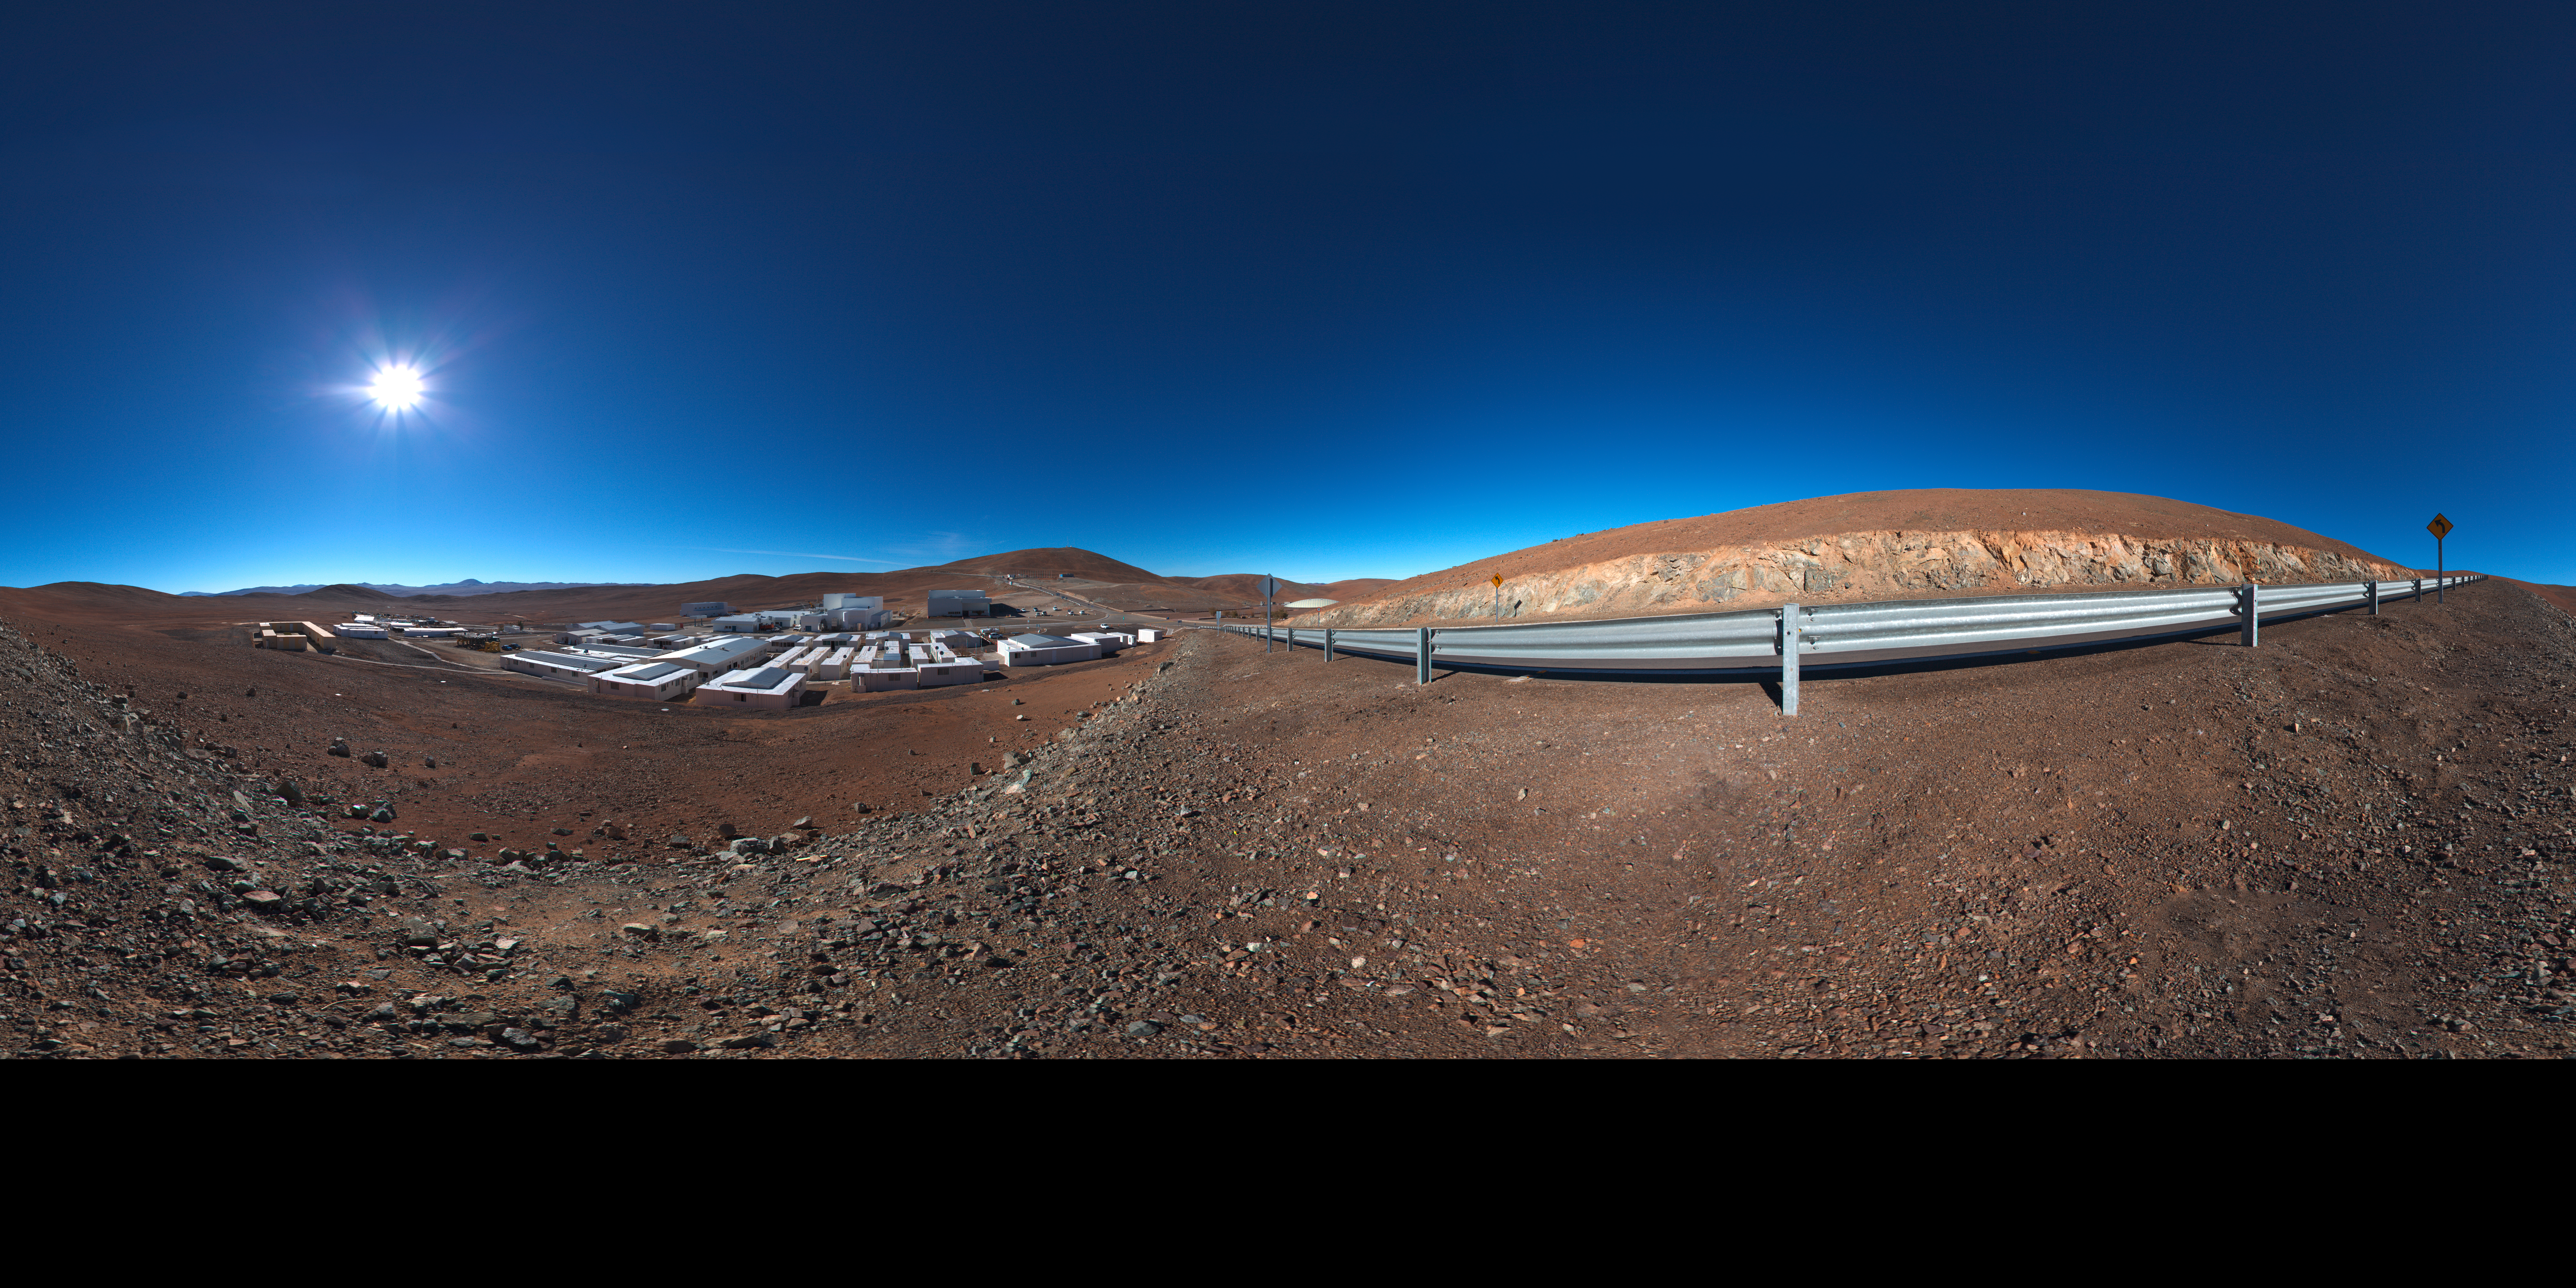

Panoramic of Paranal Basecamp

This 360 degree panorama shows the Paranal Observatory basecamp.

Credit: ESO